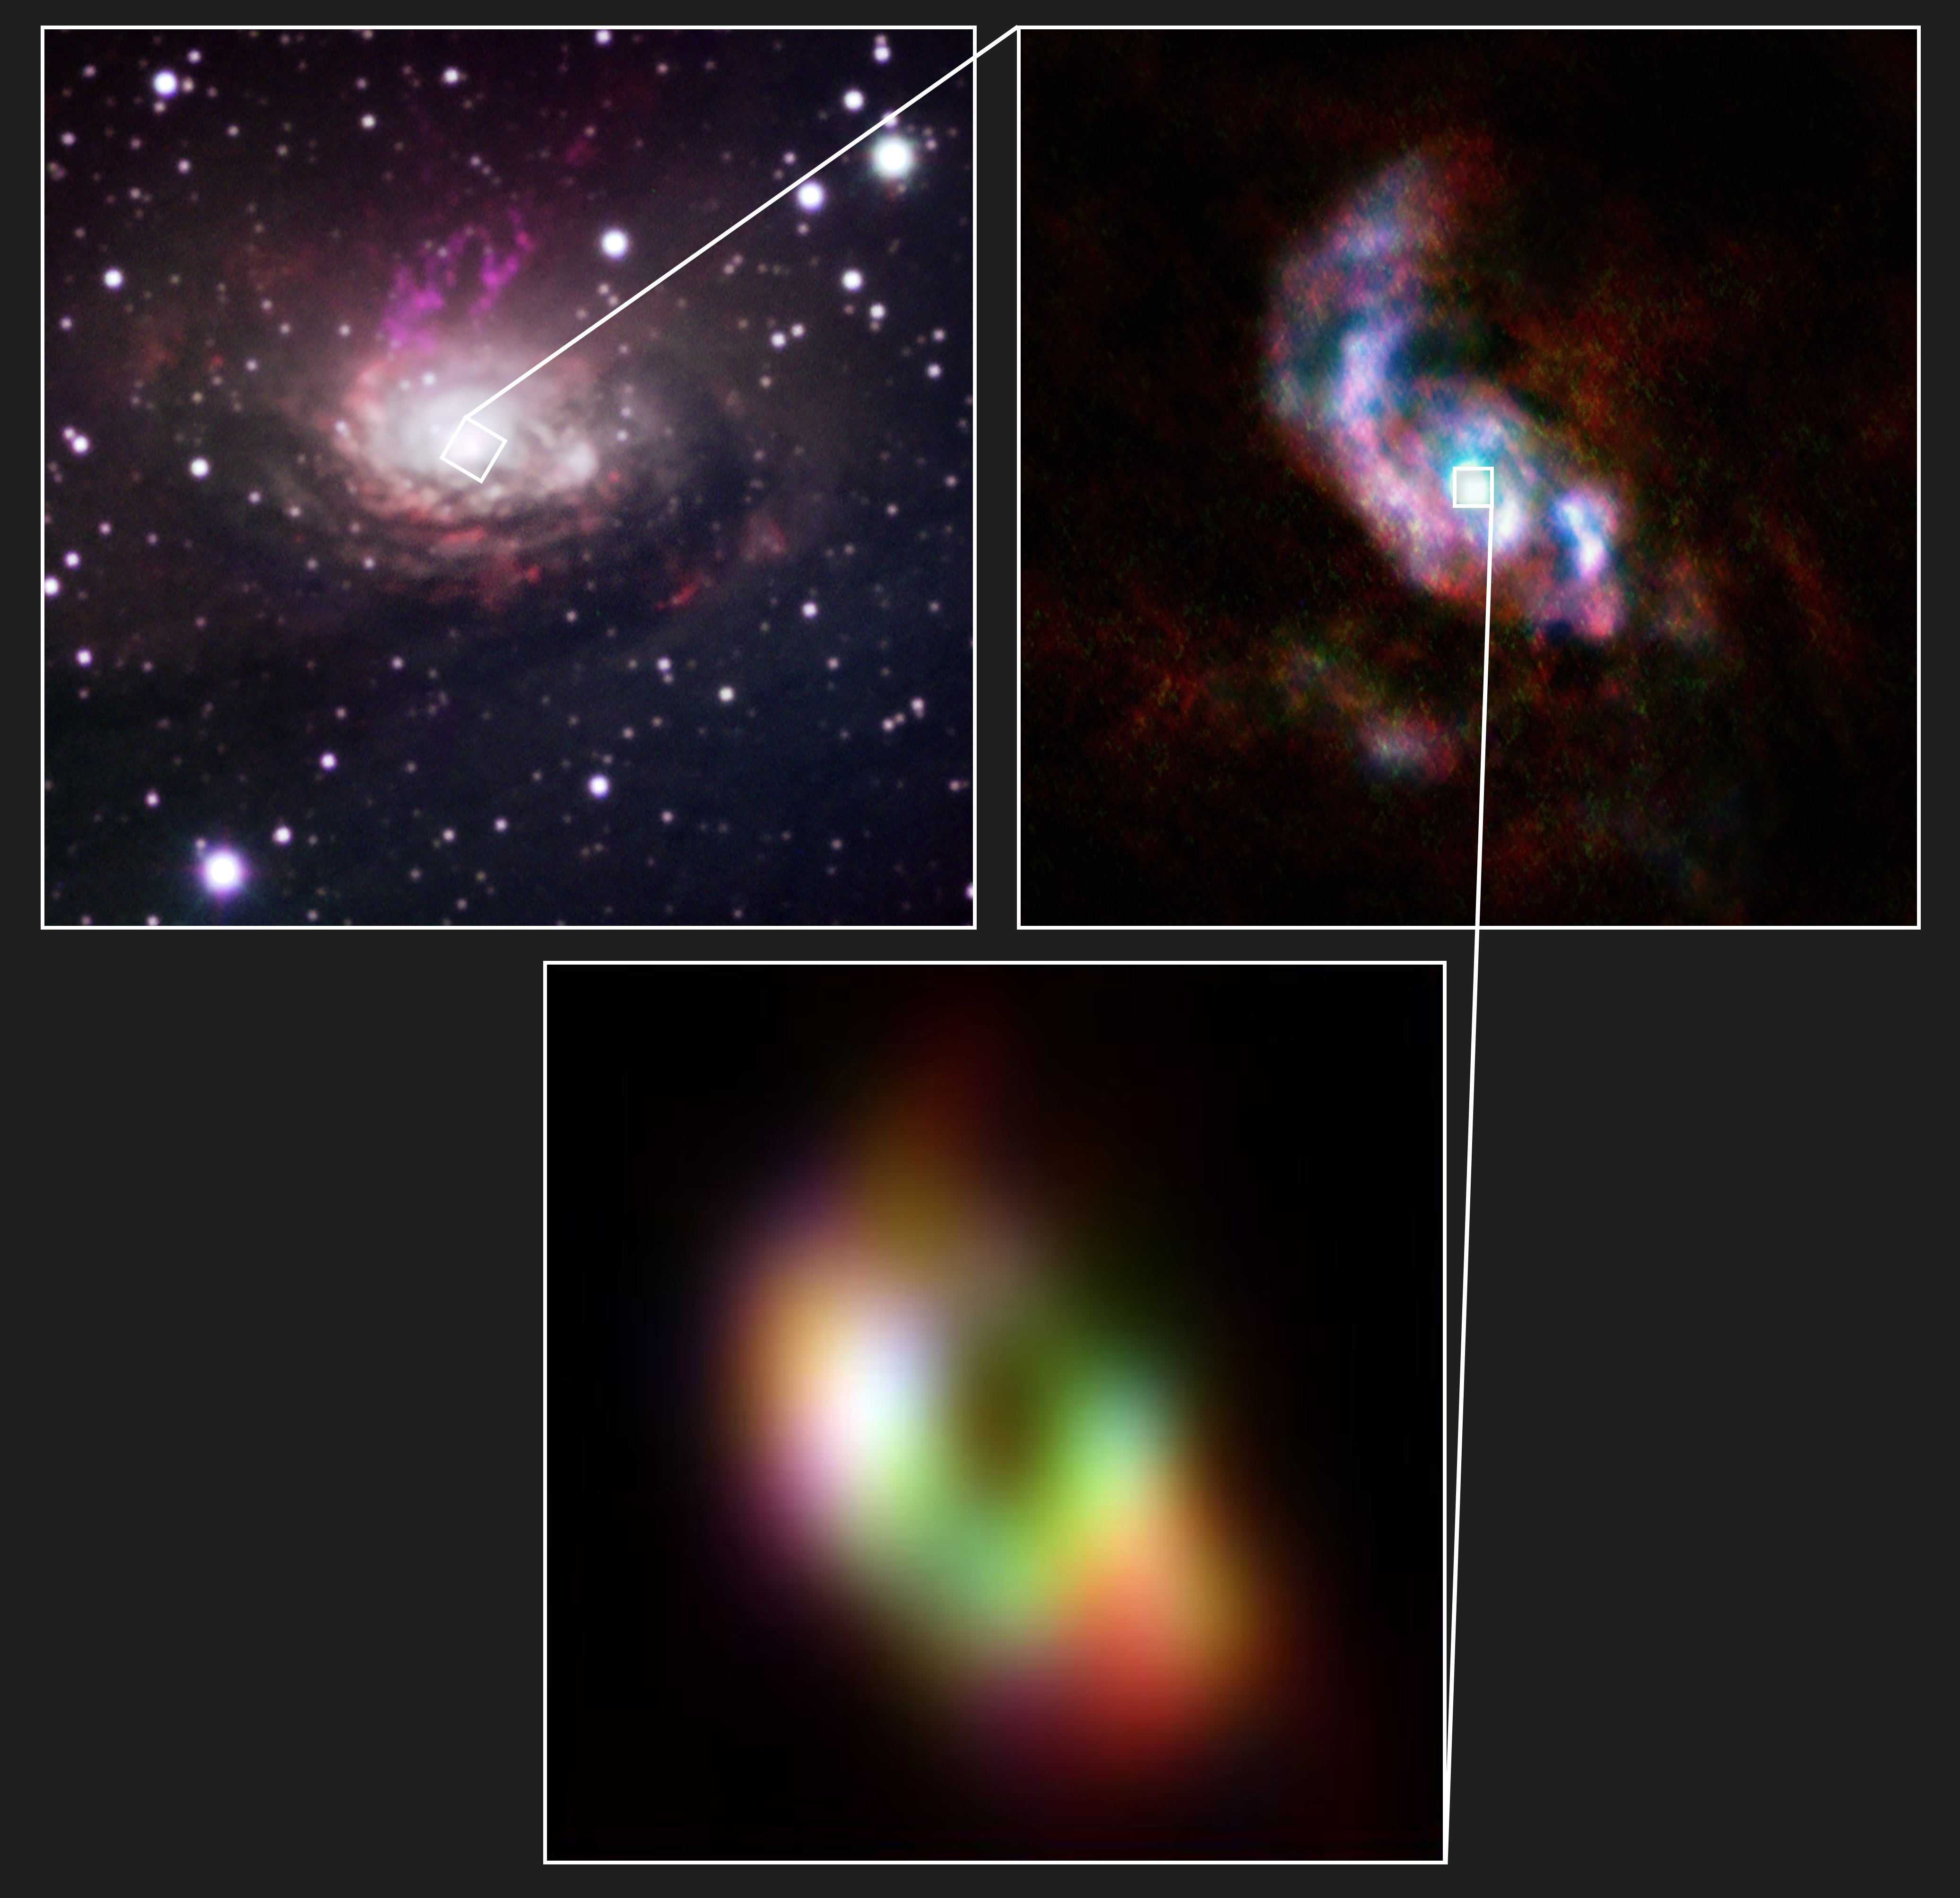

Black holes don’t suck, they get fed!

Today’s Picture of the Week gives us a closer look at how black holes in the centre of galaxies feast. As some of you already know, the common belief that black holes simply suck in anything that comes near them, is wrong. Material can only fall into a black hole when it’s slowed down somehow — so what's pumping the brakes?

To answer this question, a team of astronomers led by Wout Goesaert, now a PhD candidate at Leiden University, the Netherlands, mapped how molecular gas is distributed in the Circinus galaxy, about 13 million light-years away. The galaxy is shown in the top left corner in visible light. The two insets are images taken with the Atacama Large Millimeter/submillimeter Array (ALMA), in which ESO is a partner. Gas is streaming towards the black hole through two spiral arms that are embedded in the disc, seen in the innermost regions of the top-right picture. These arms feed the doughnut-shaped cloud around the black hole seen at the bottom.

The gravitational influence of the spiral arms perturbs the motion of the molecular gas, which falls right into the monster's mouth, the same way a satellite would fall onto Earth if its orbit was disturbed. The feeding process is very inefficient though: the team found that about 90% of the material does not end up in the black hole but is rather spat back out, like a massive toddler refusing to eat.

Credit: ALMA(ESO/NAOJ/NRAO)/ESO/W. Goesaert et al.